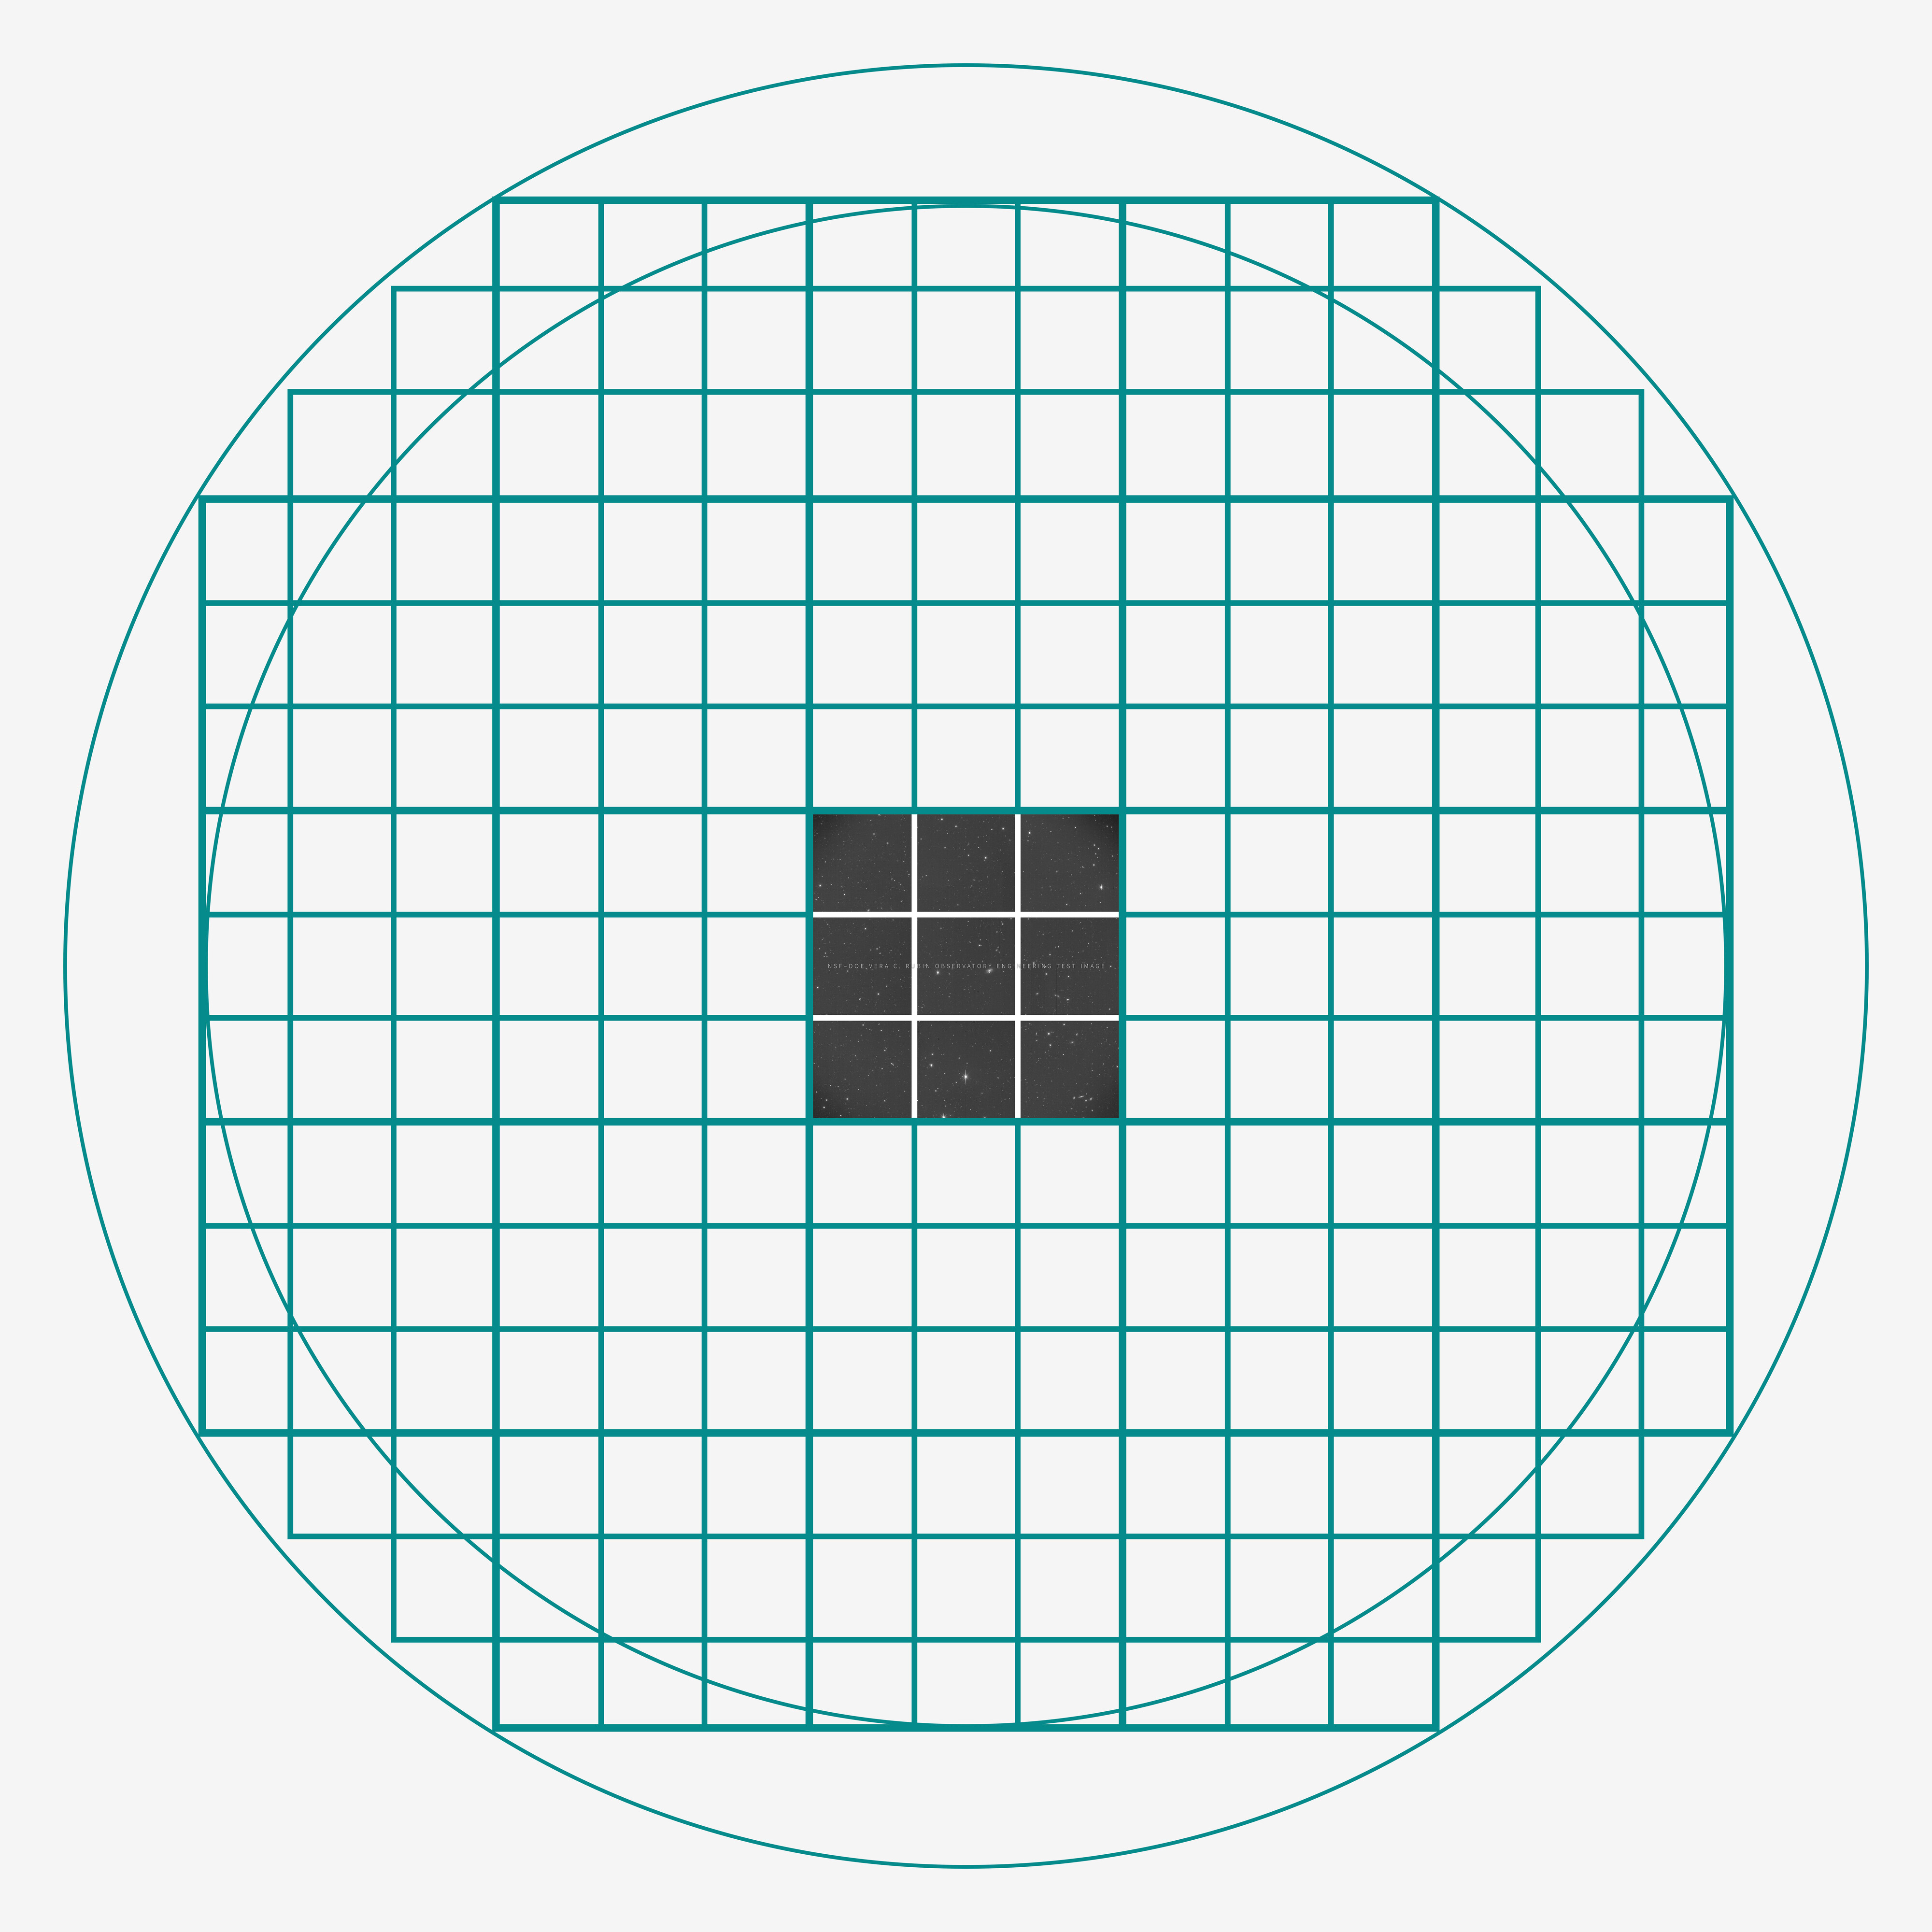

ComCam Engineering Test Image

A good comparison of the ComCam engineering test camera with the LSSTCam can be seen in the figure. The two have the same resolution and sensitivity, but the LSSTCam covers 21 times more area on the sky in every image. A single test engineering image from the very first night of the ComCam campaign, before any detailed tuning or more precise alignment of the optical system, is shown in the context of the coverage that will be provided by the LSSTCam: every one of the 21 squares in the teal wire frame is equivalent to another ComCam, all observing the sky at the same time. As ComCam already covers an impressive area equivalent to two full Moons, the promise of the full LSSTCam is incredible.

Credit: RubinObs/NOIRLab/SLAC/NSF/DOE/AURA